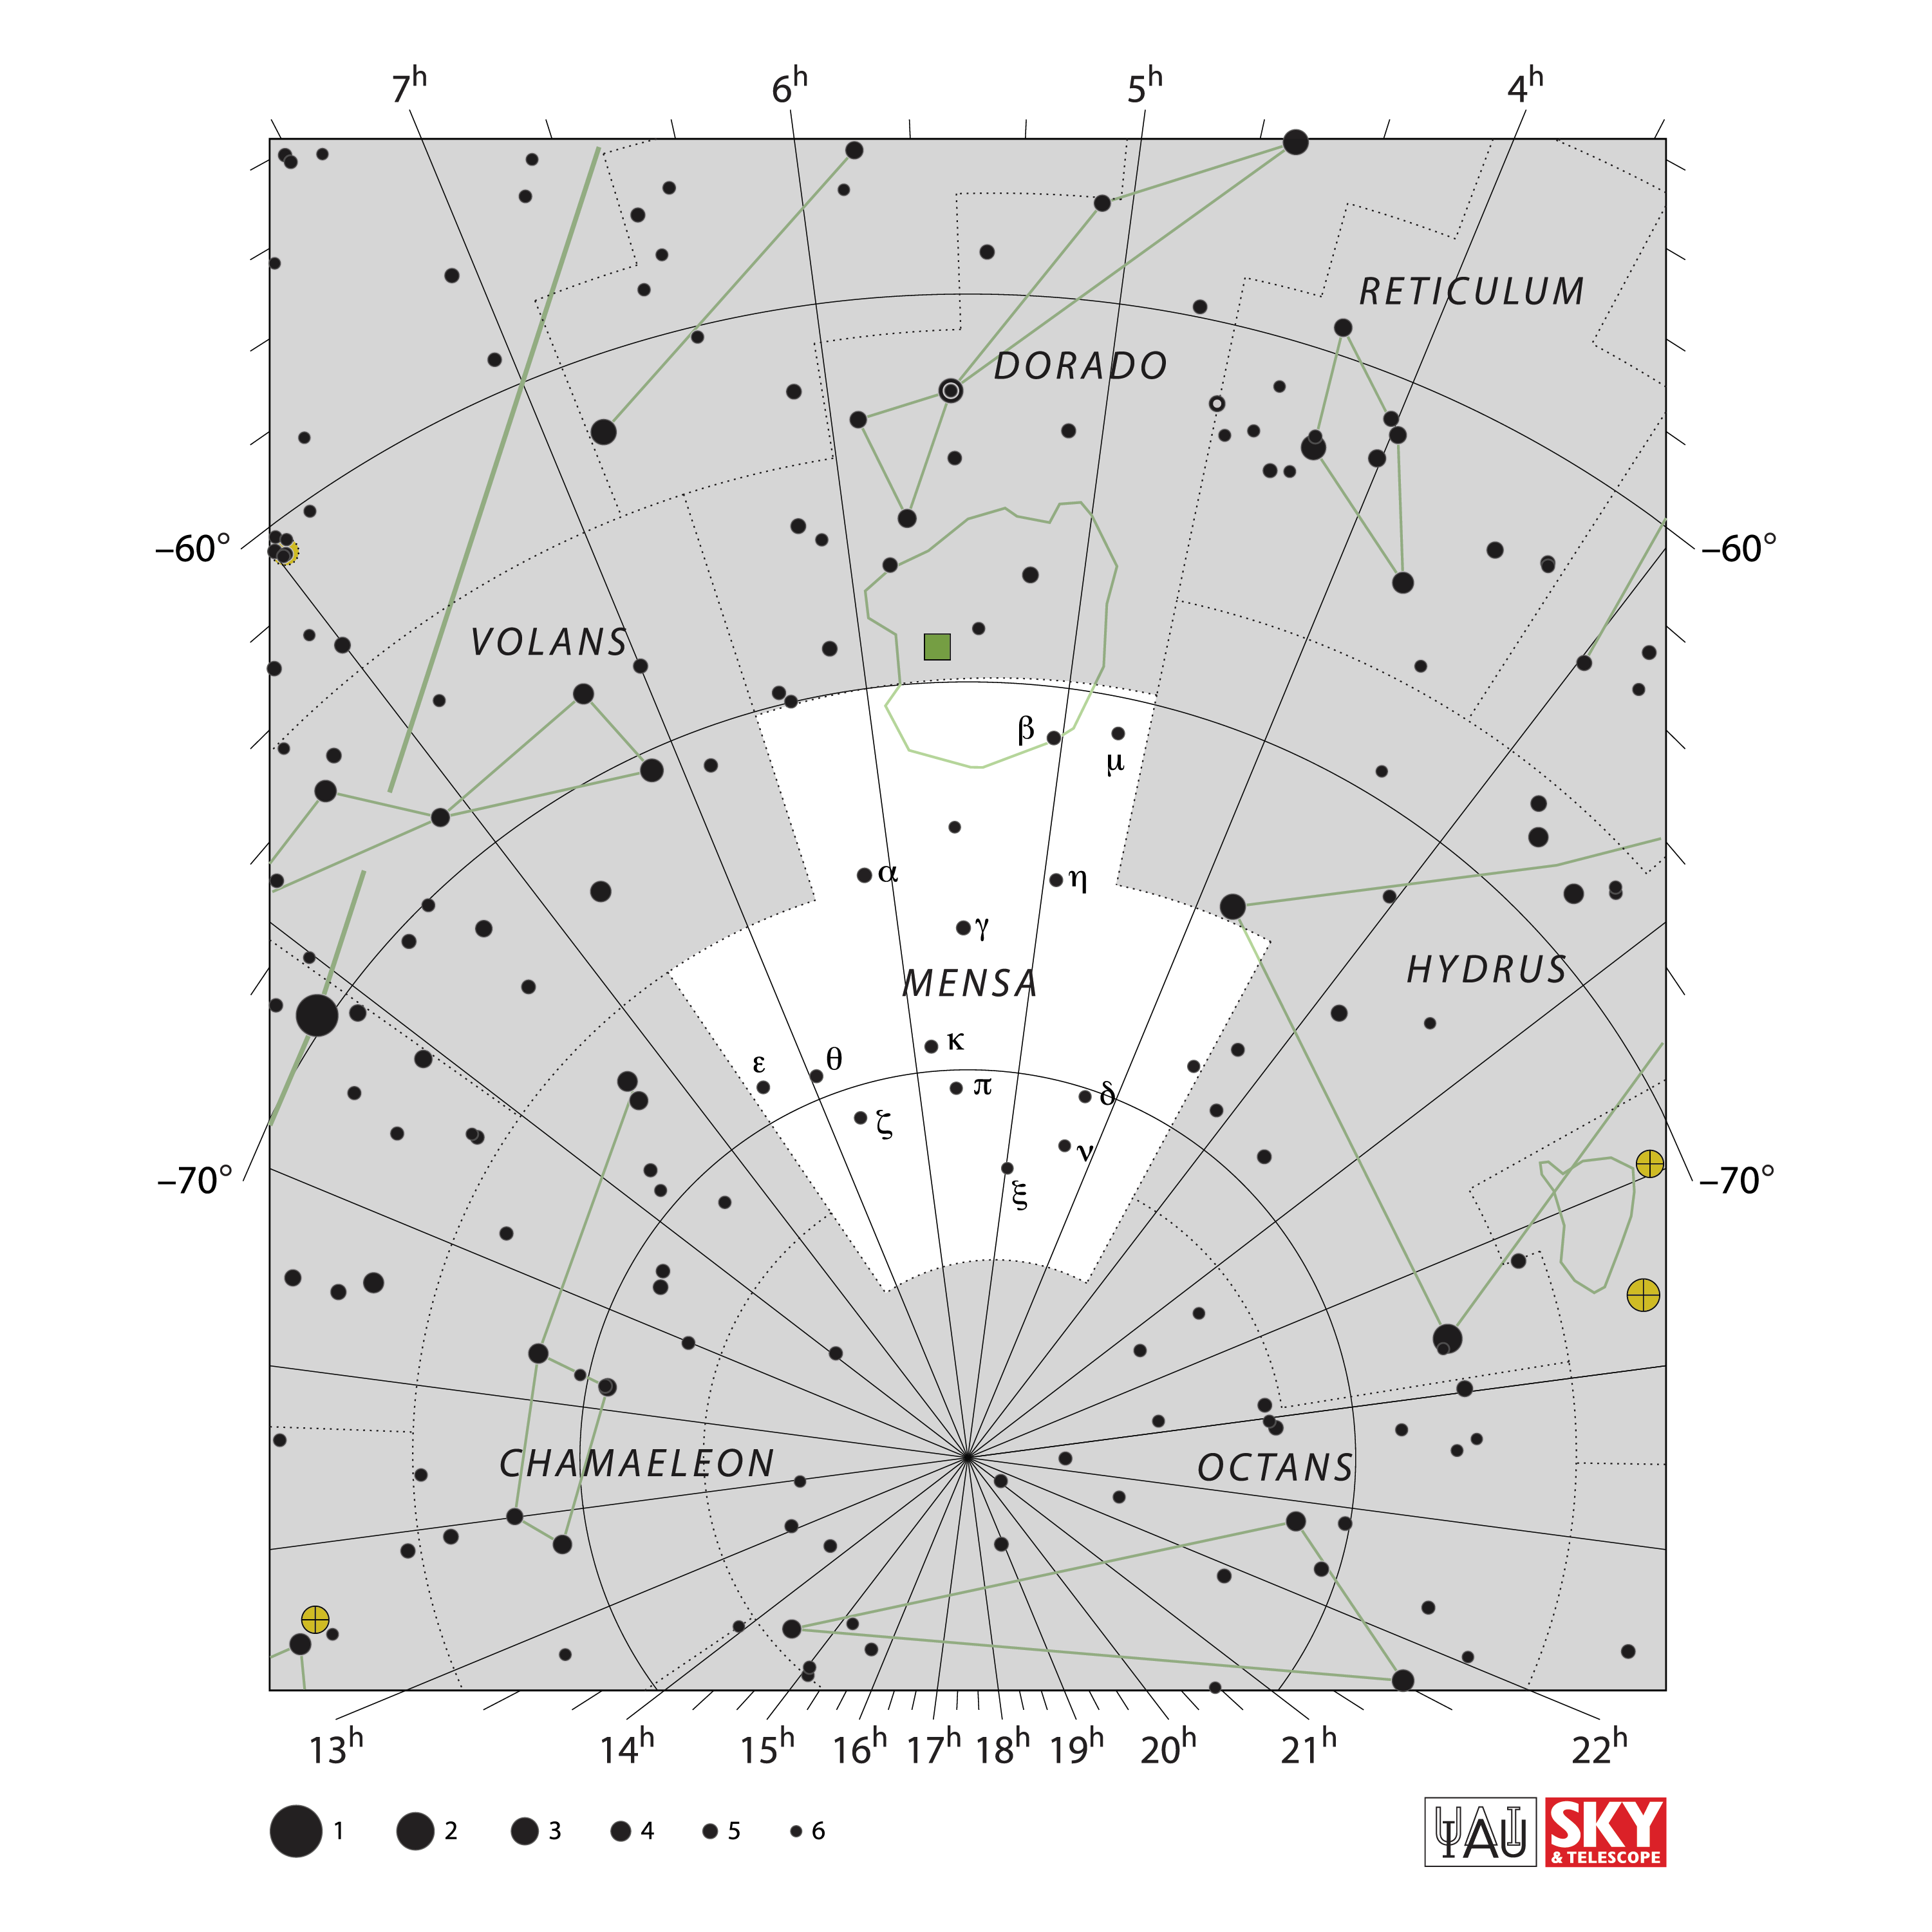

Mensa

Credit: IAU and Sky & Telescope